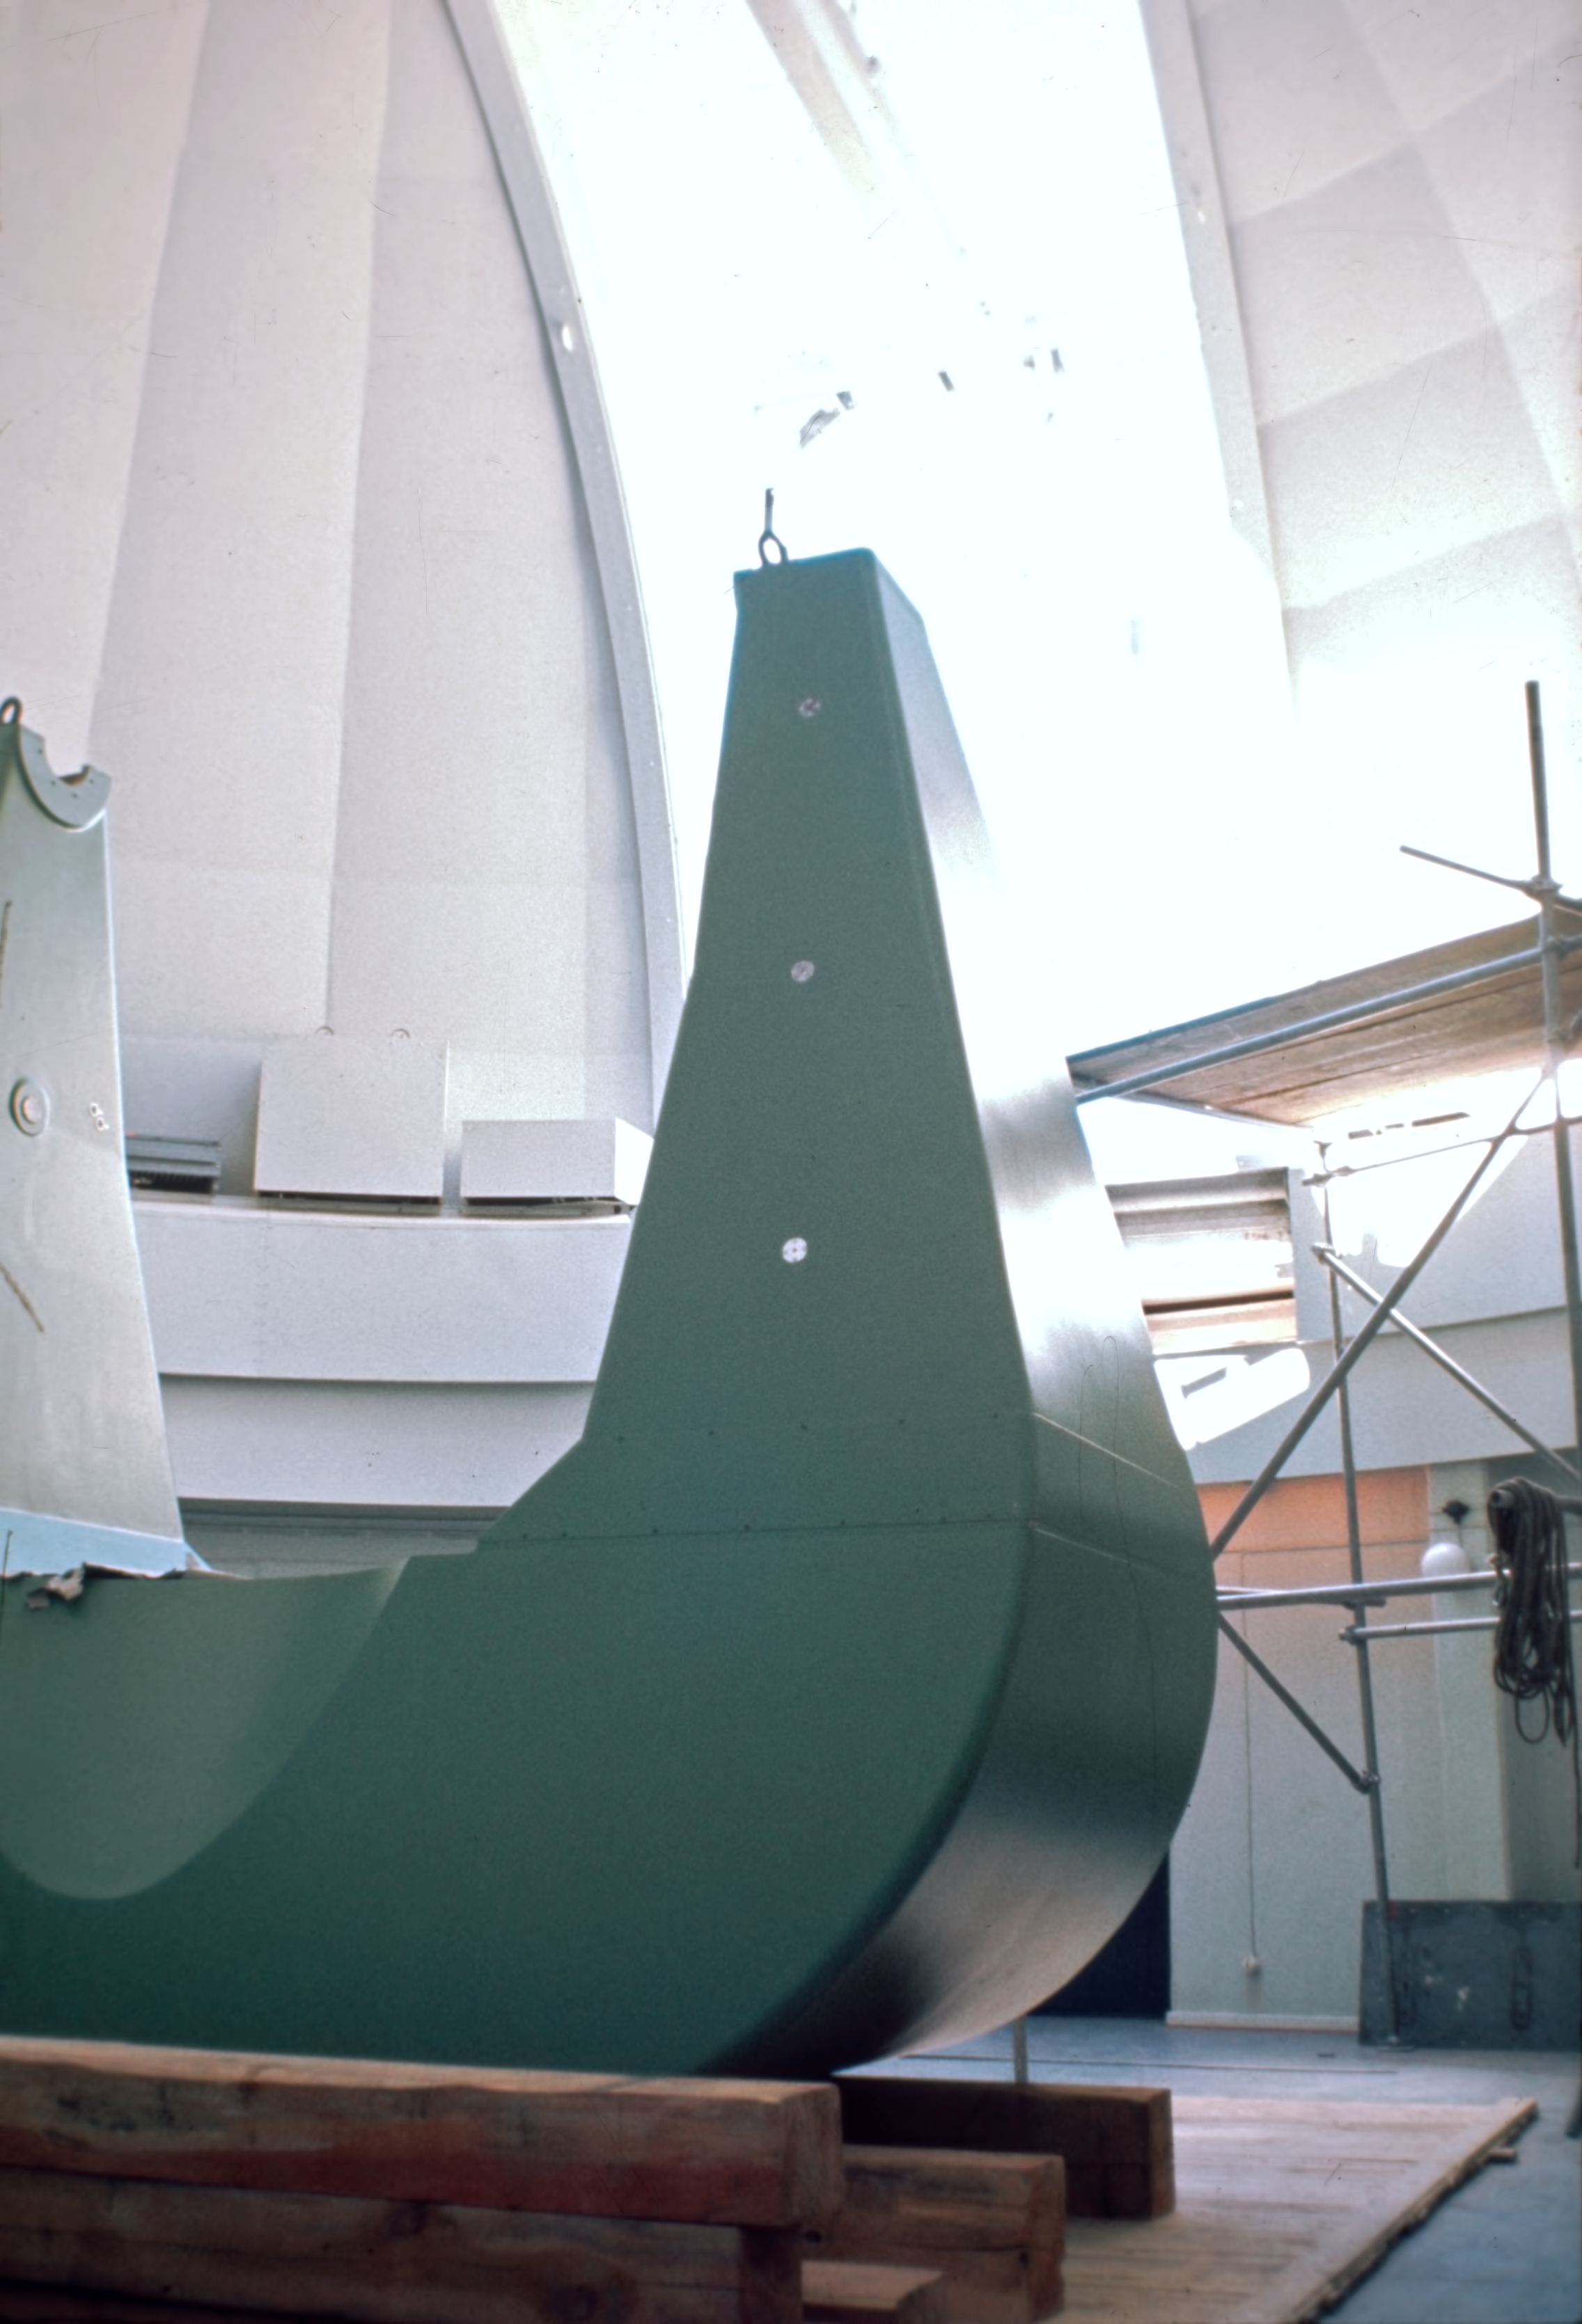

Fork of the ESO 1-metre Schmidt telescope

The fork mount of the ESO 1-metre Schmidt telescope under construction at La Silla observatory, in autumn 1971.

Credit: ESO